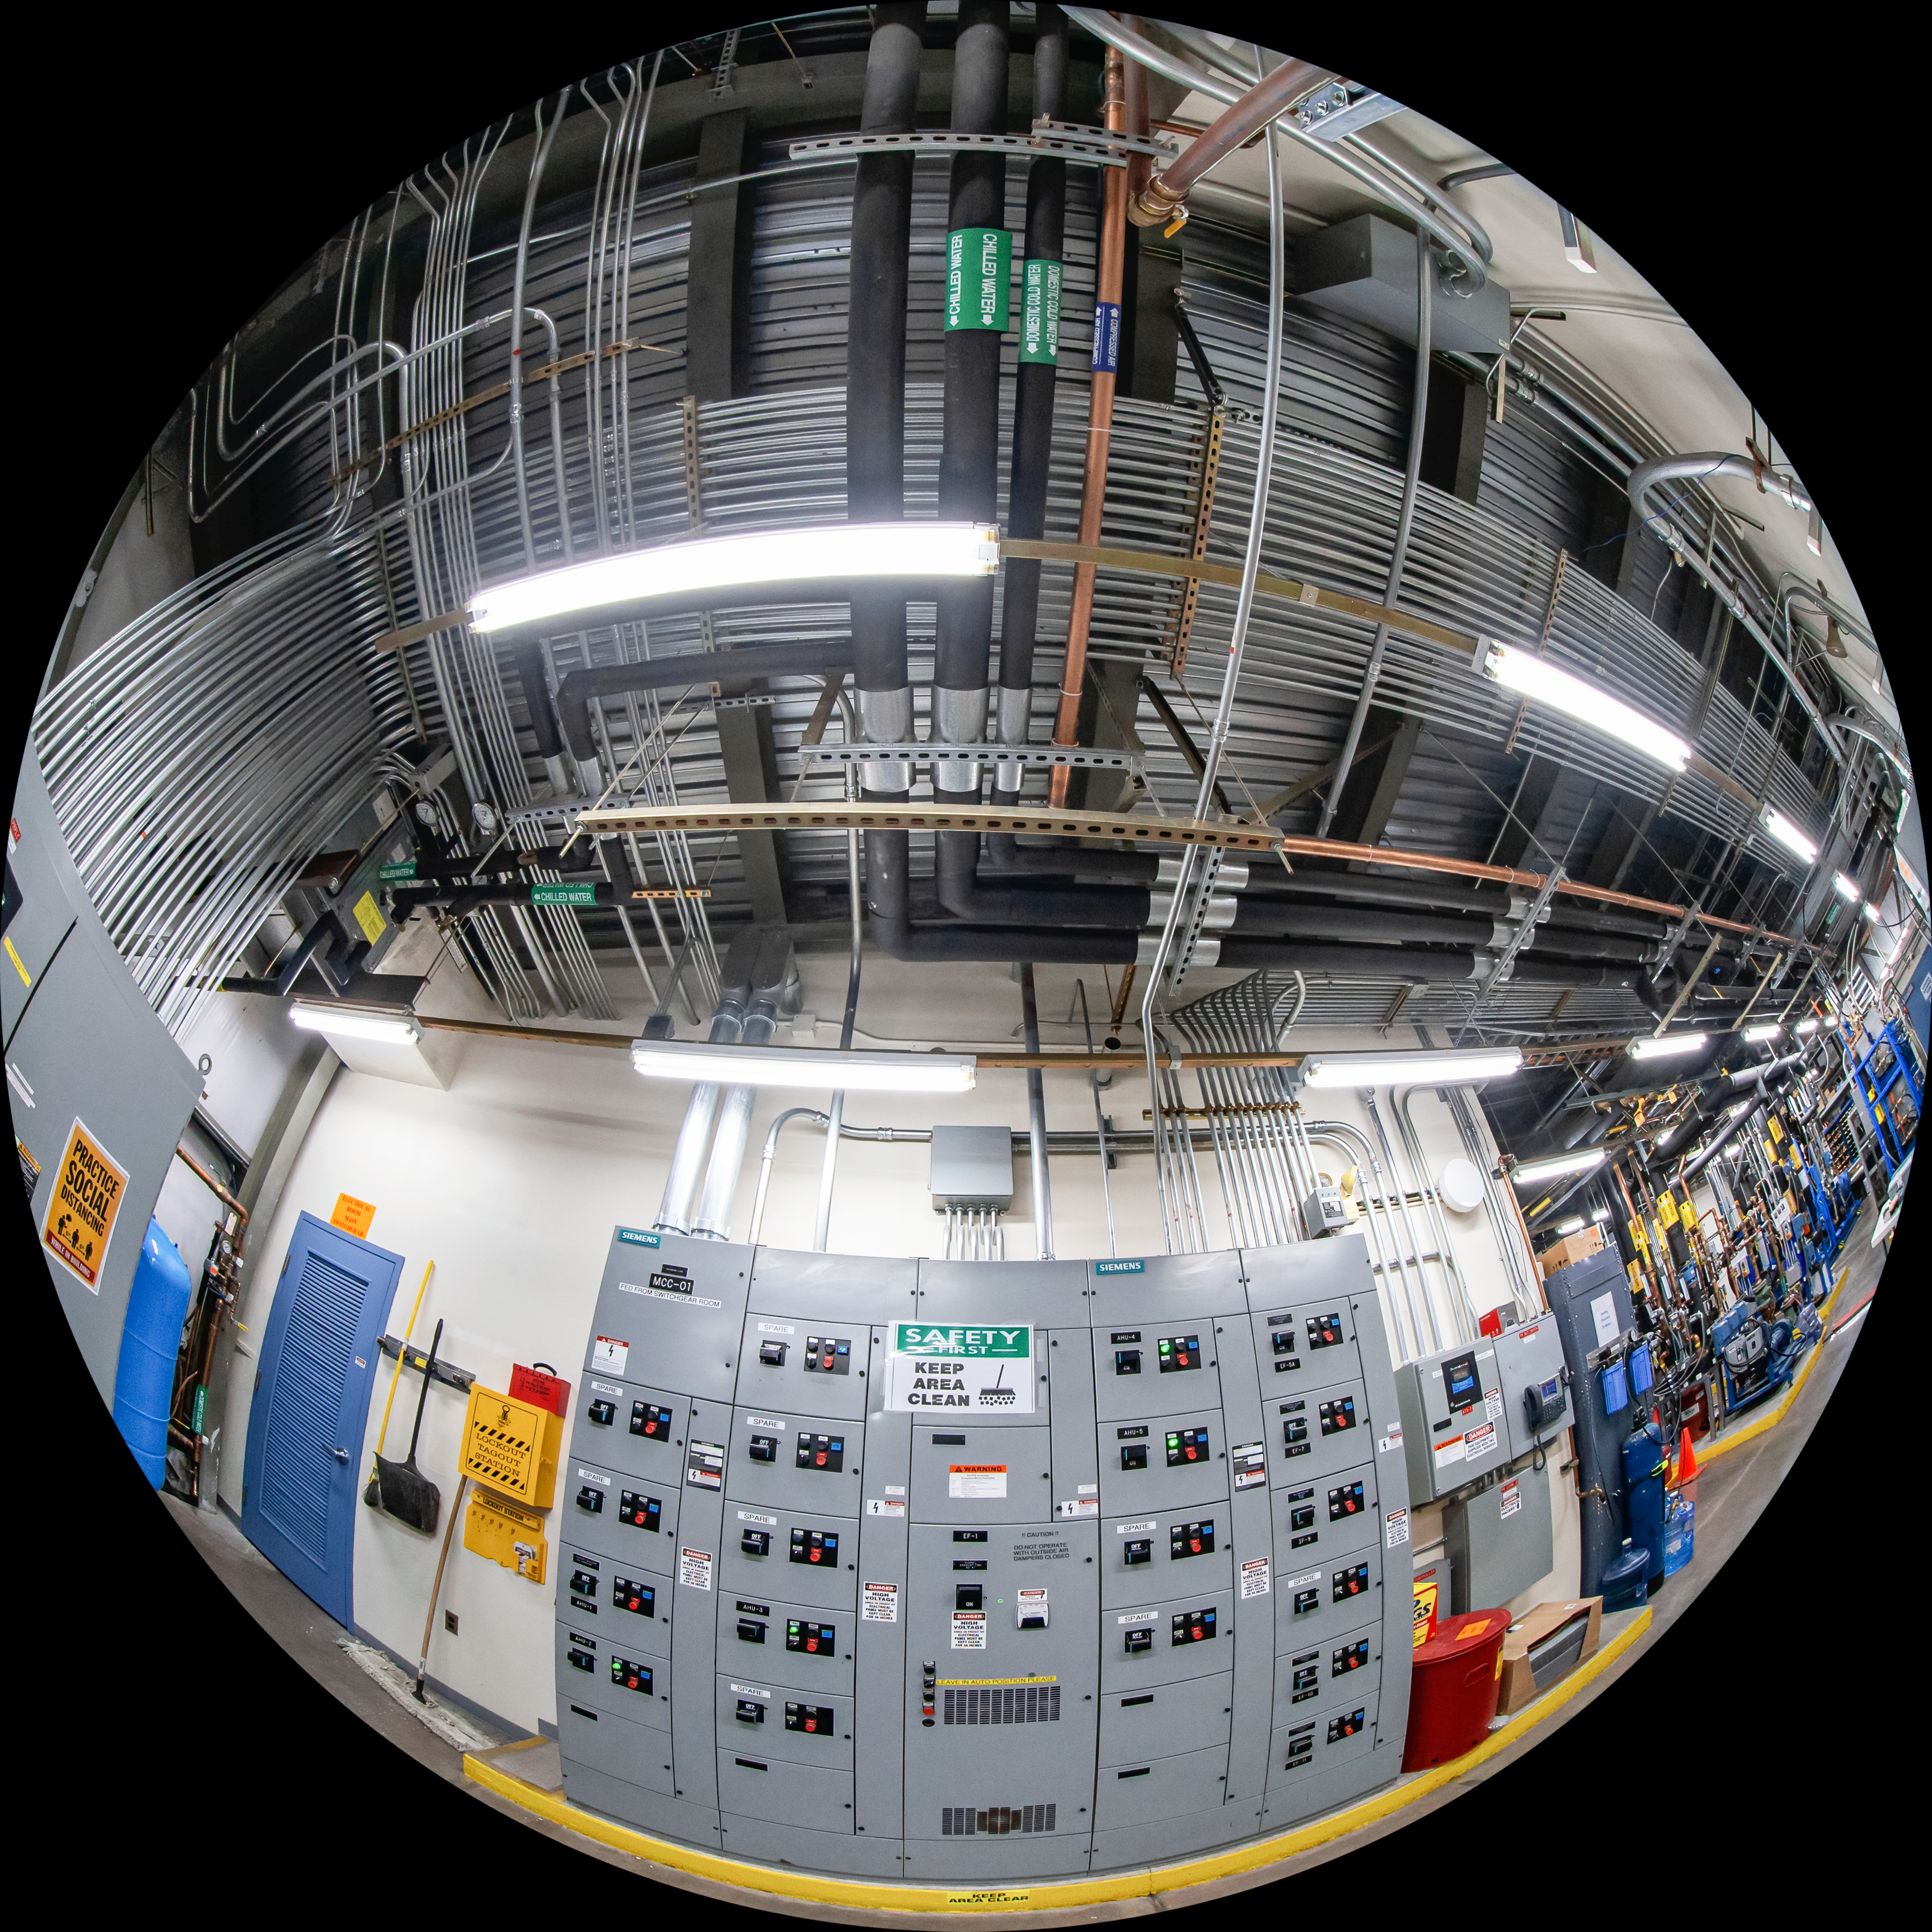

Gemini North Fulldome

A fulldome view of the inside of Gemini North, one half of the International Gemini Observatory, operated by NSF NOIRLab.

Credit: International Gemini Observatory/NOIRLab/AURA/NSF/T. Matsopoulos